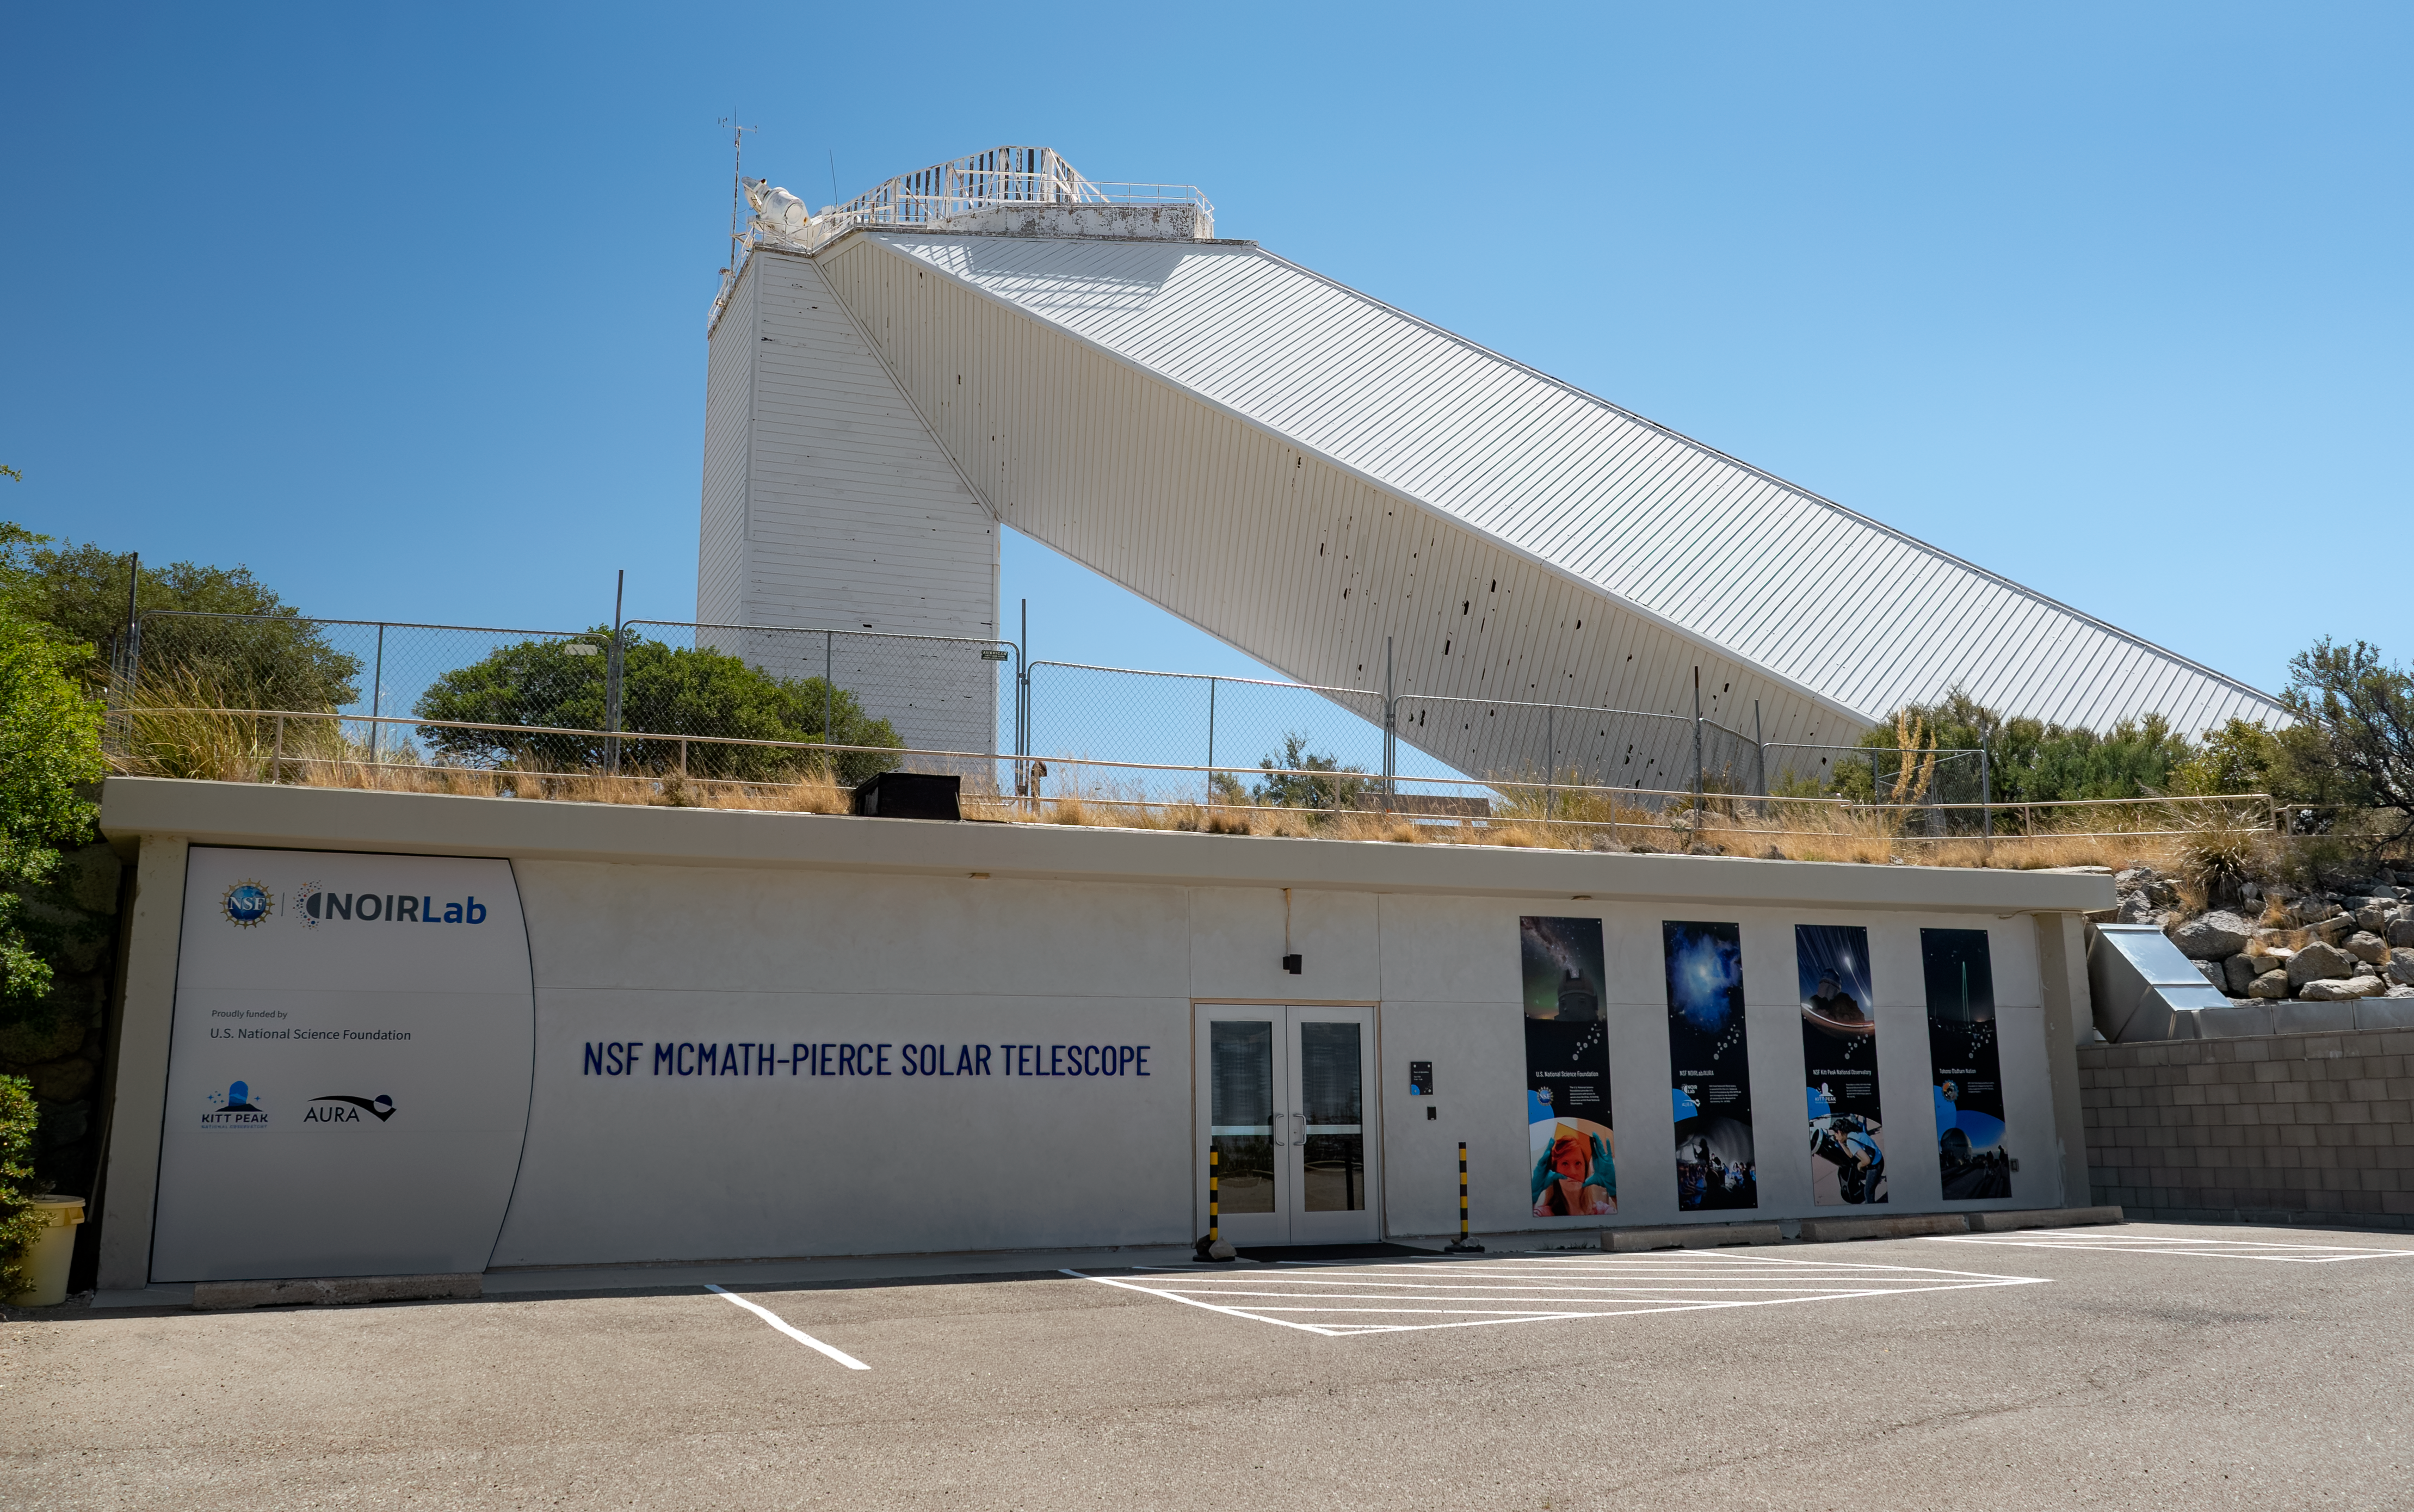

Taṣogida Ki: Center for Astronomy Outreach Entrance

The Taṣogida Ki: Center for Astronomy Outreach at the NSF McMath-Pierce Solar Telescope. The center’s new glass doors were funded by a philanthropist couple from Tucson.

Credit: KPNO/NOIRLab/NSF/AURA/R. Proctor